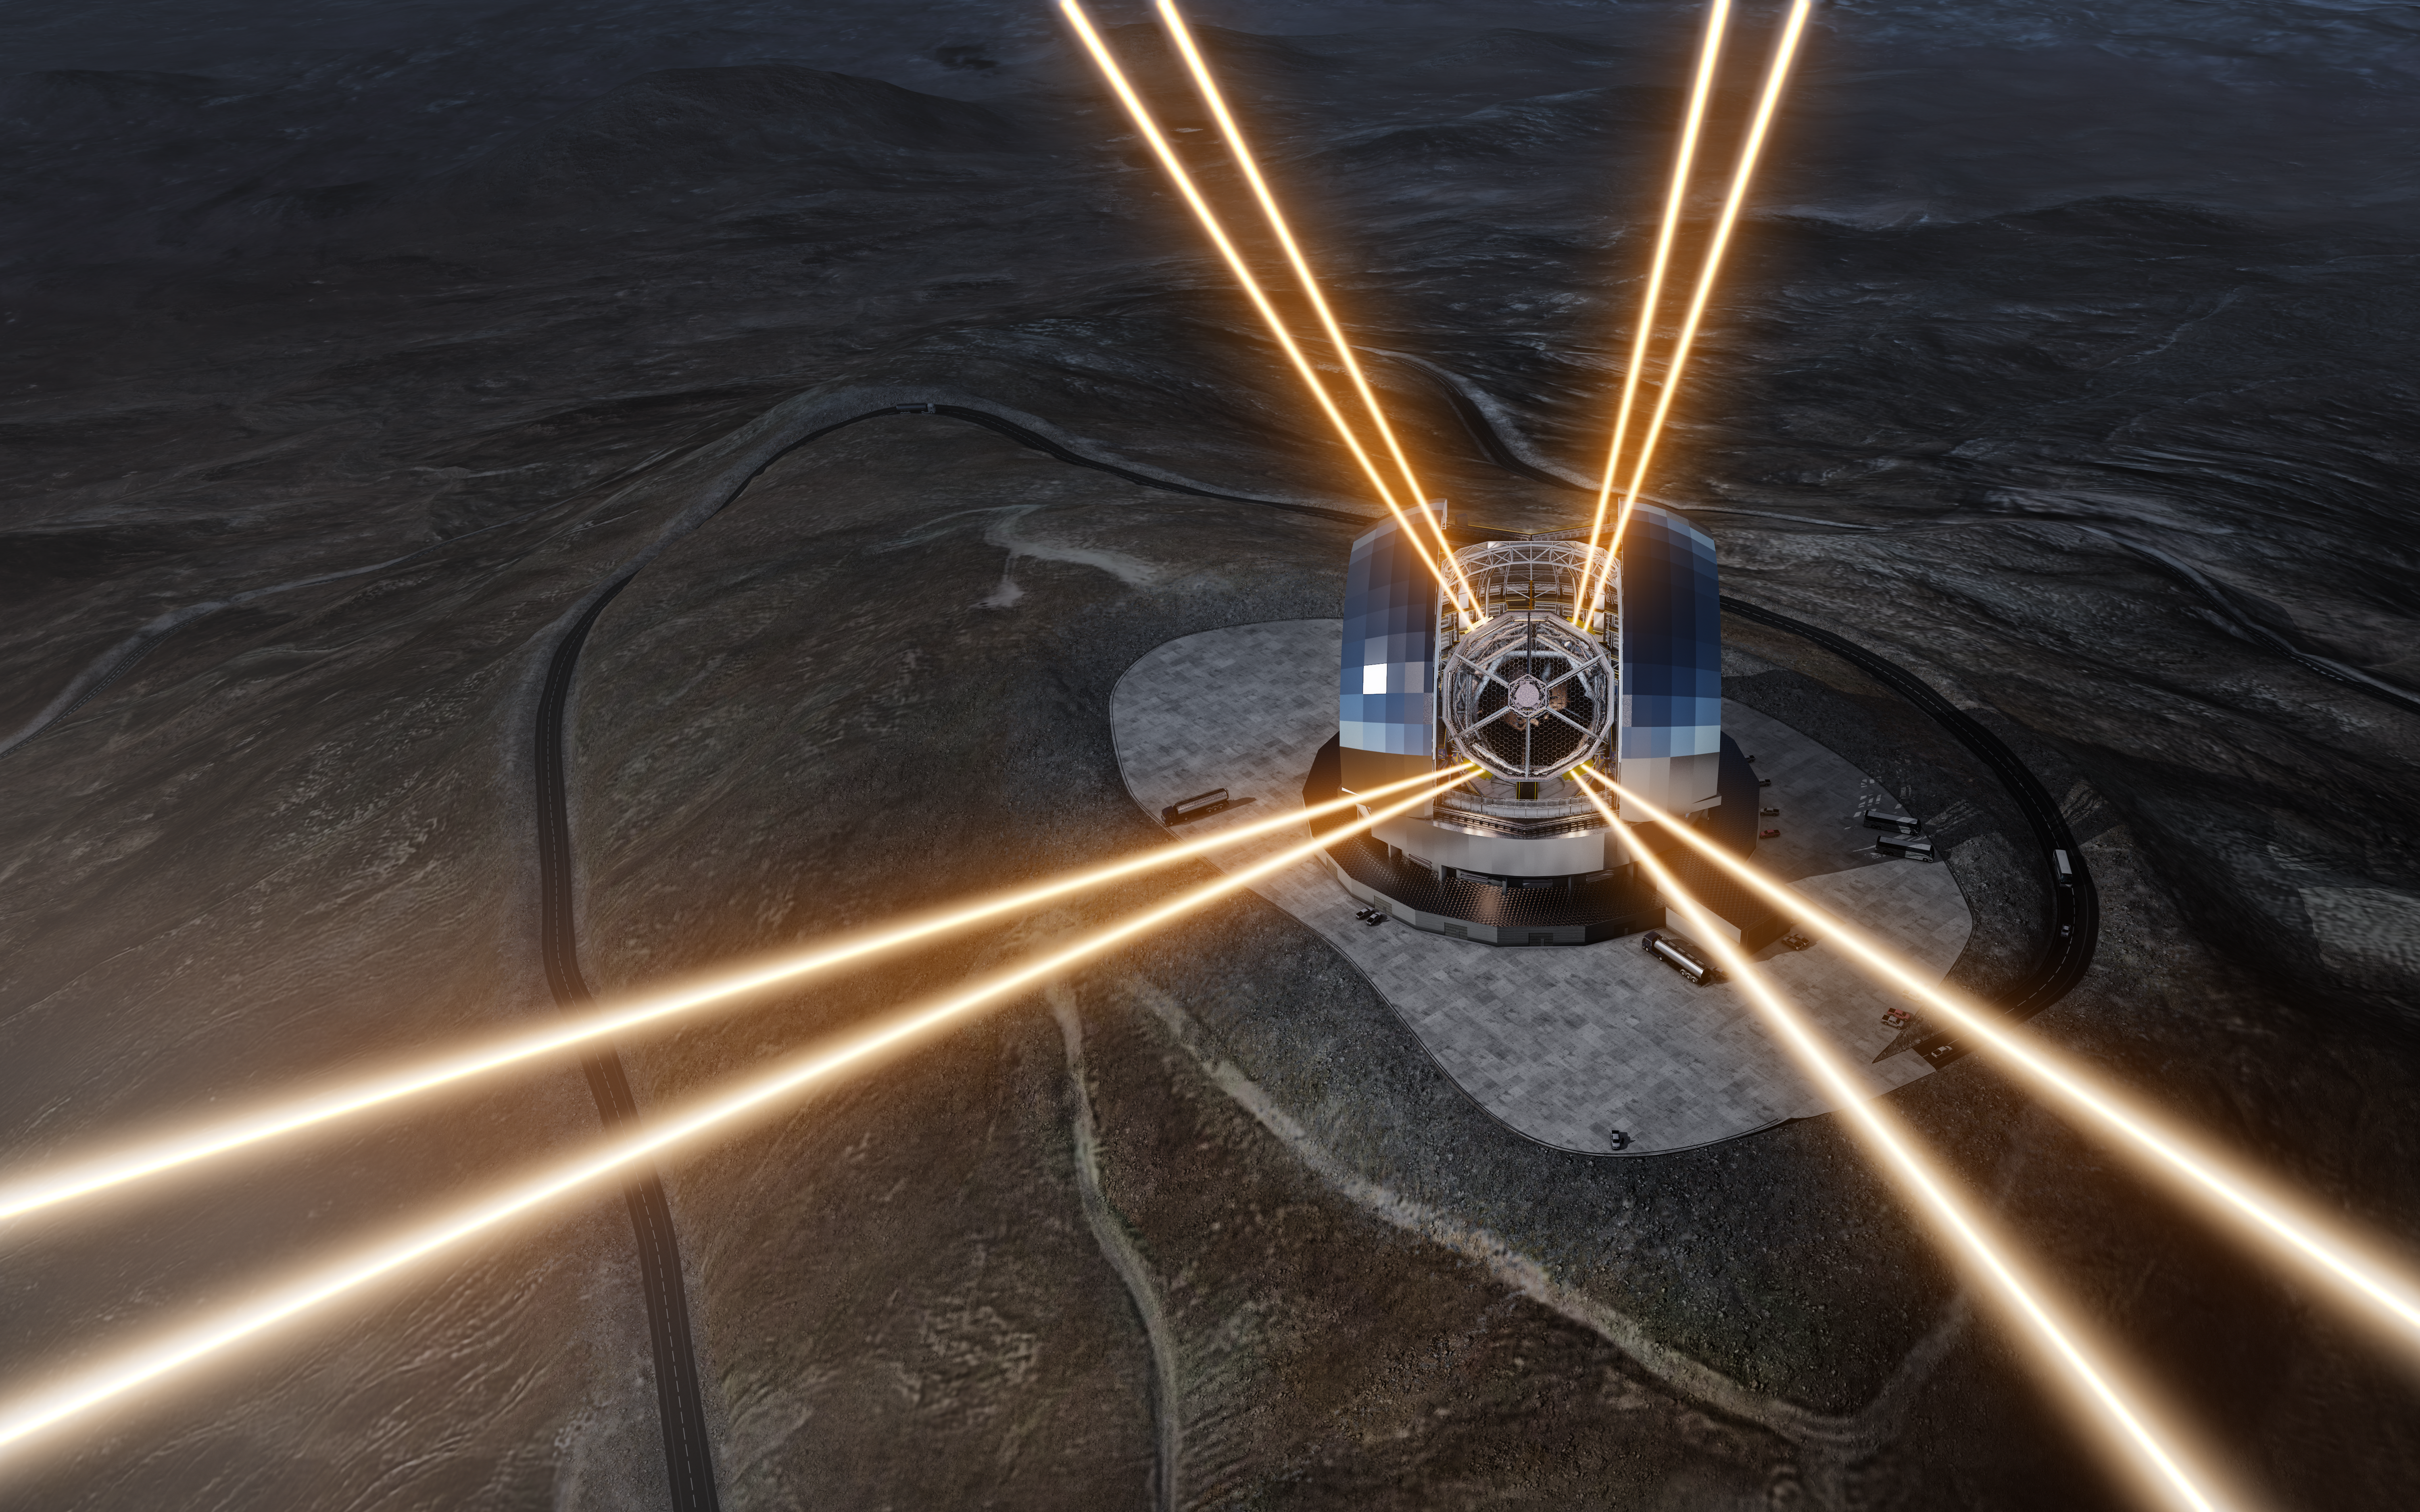

Artist’s rendering of the ELT in operation

This artist’s rendering shows a night view of the Extremely Large Telescope in operation on Cerro Armazones in northern Chile. The telescope is shown using lasers to create artificial stars high in the atmosphere. The first stone ceremony for the telescope was attended by the President of Chile, Michelle Bachelet Jeria, on 26 May 2017.

Credit: ESO/L. Calçada